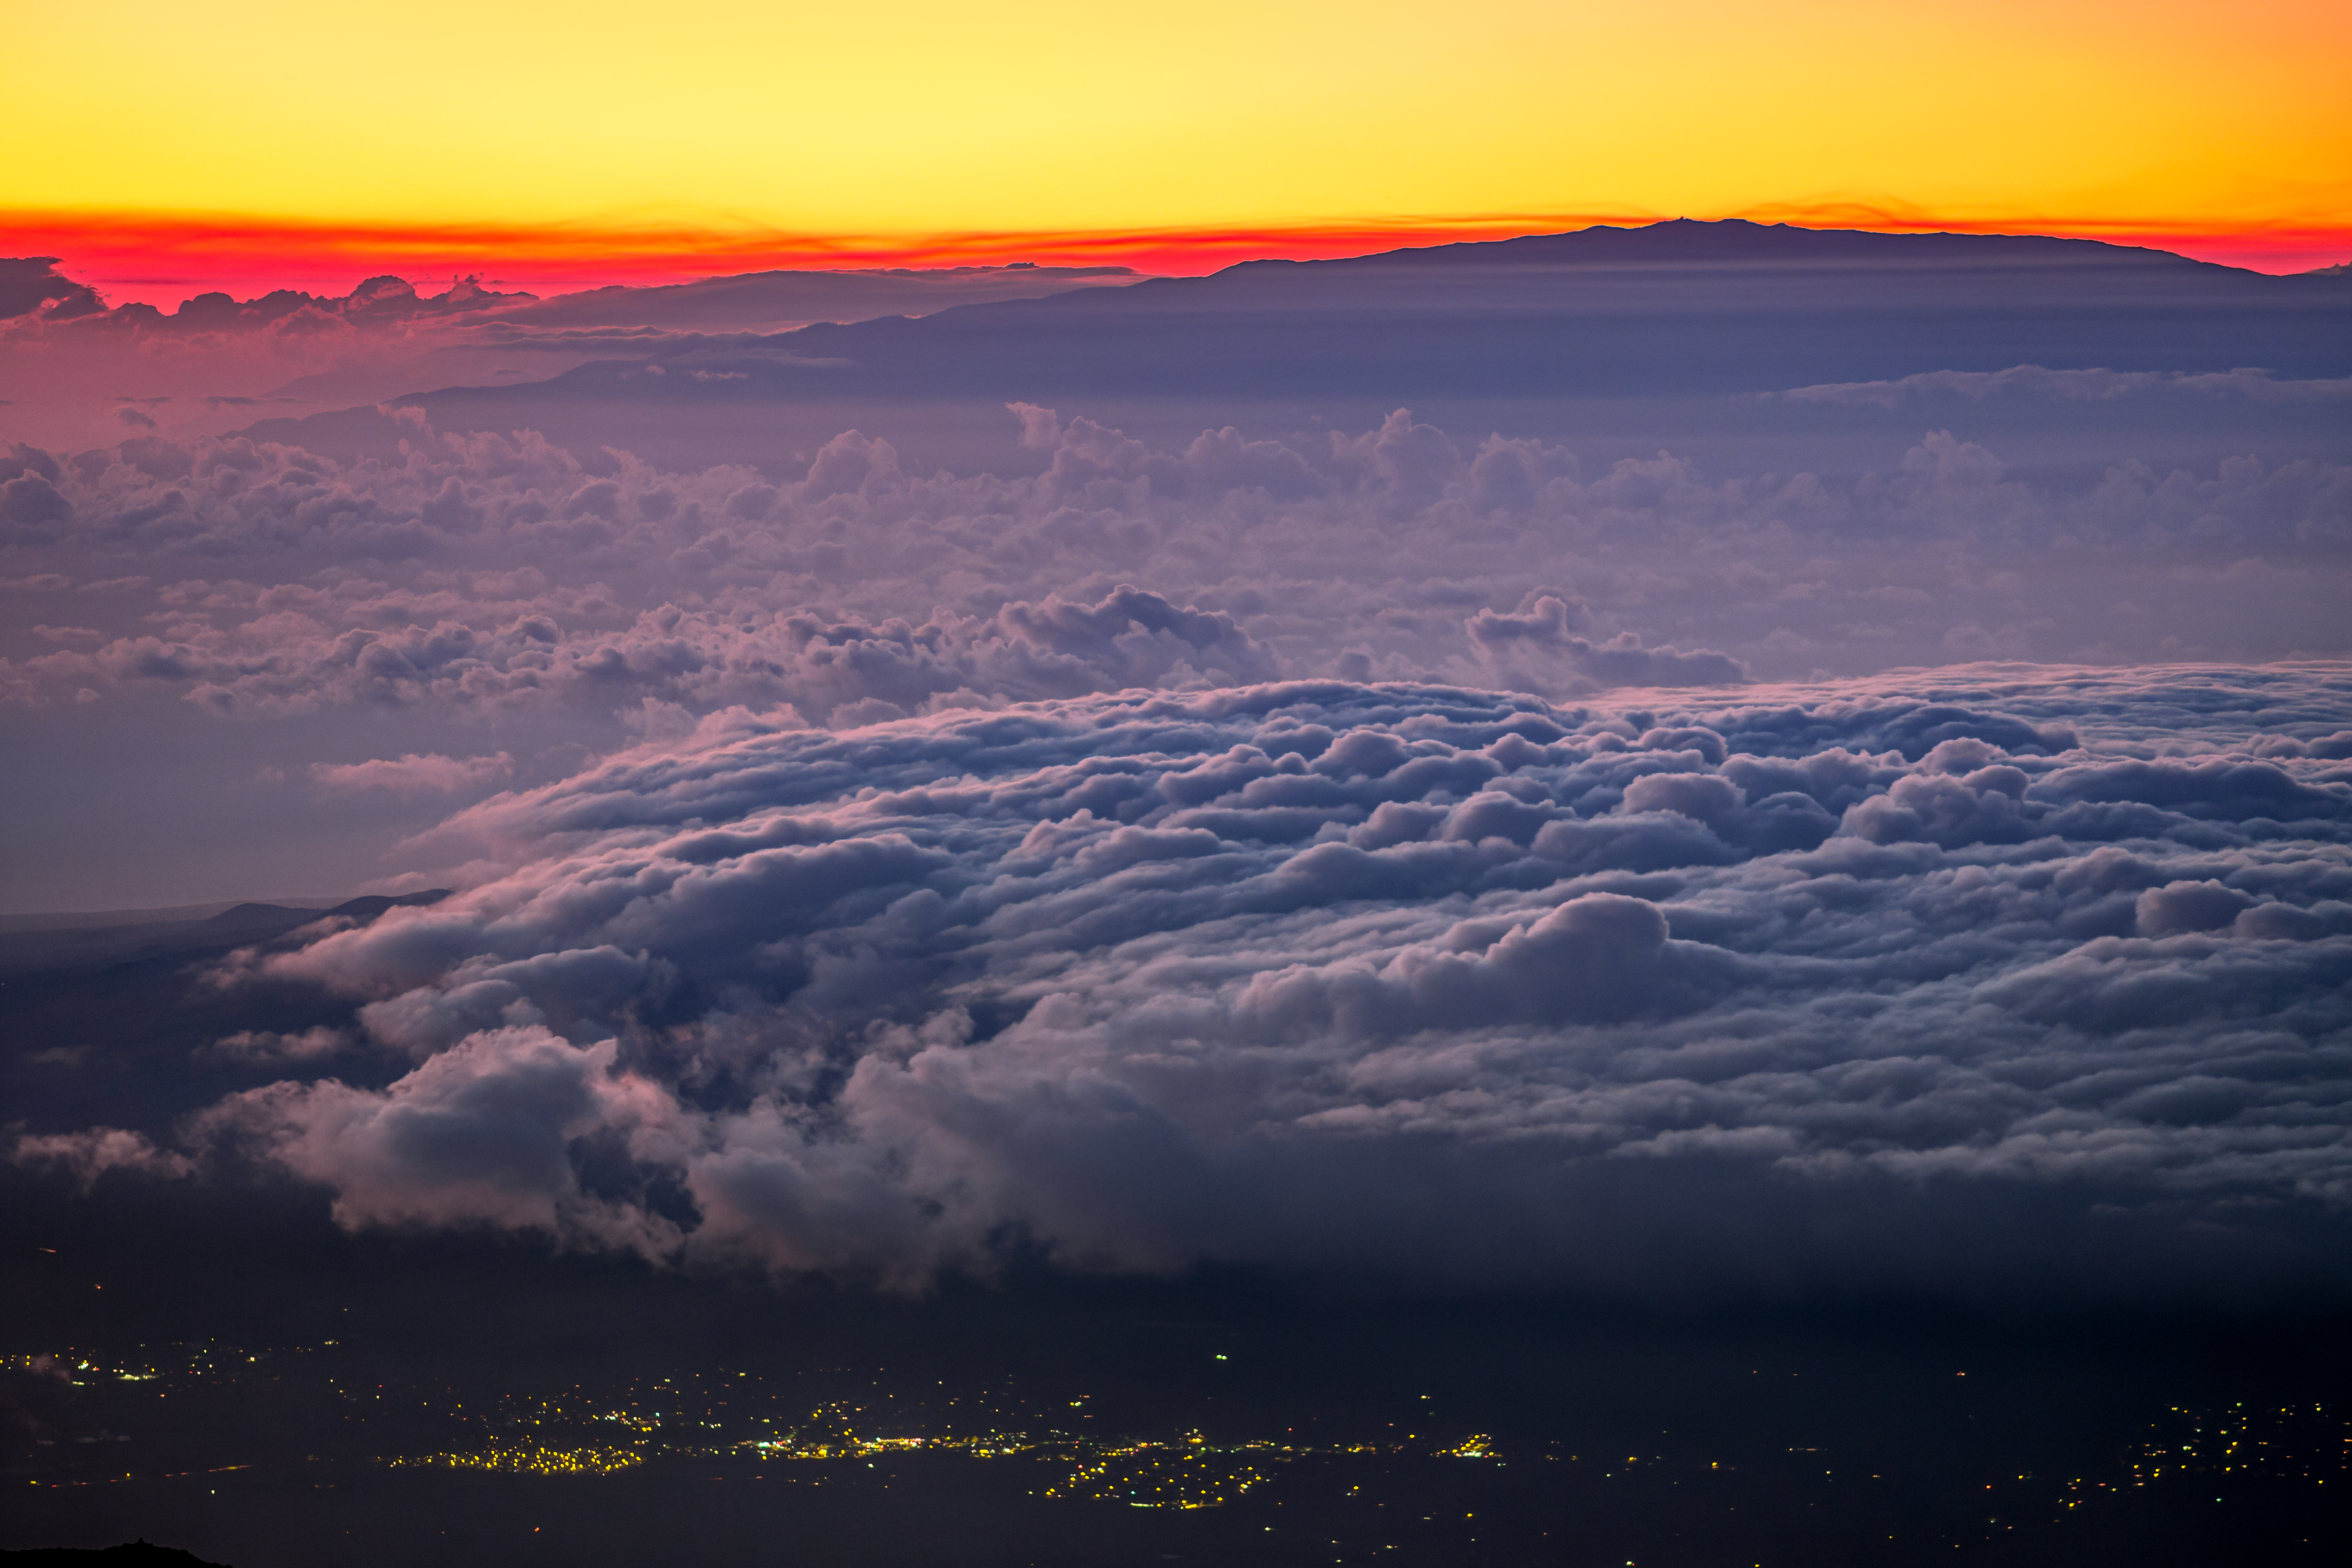

A Foggy Sunrise in Hawai'i

Maunakea is visible in the background of this shot, with much of the closer to sea level terrain of Hawai'i covered in clouds and fog.

Credit: International Gemini Observatory/NOIRLab/NSF/AURA/B. Tafreshi